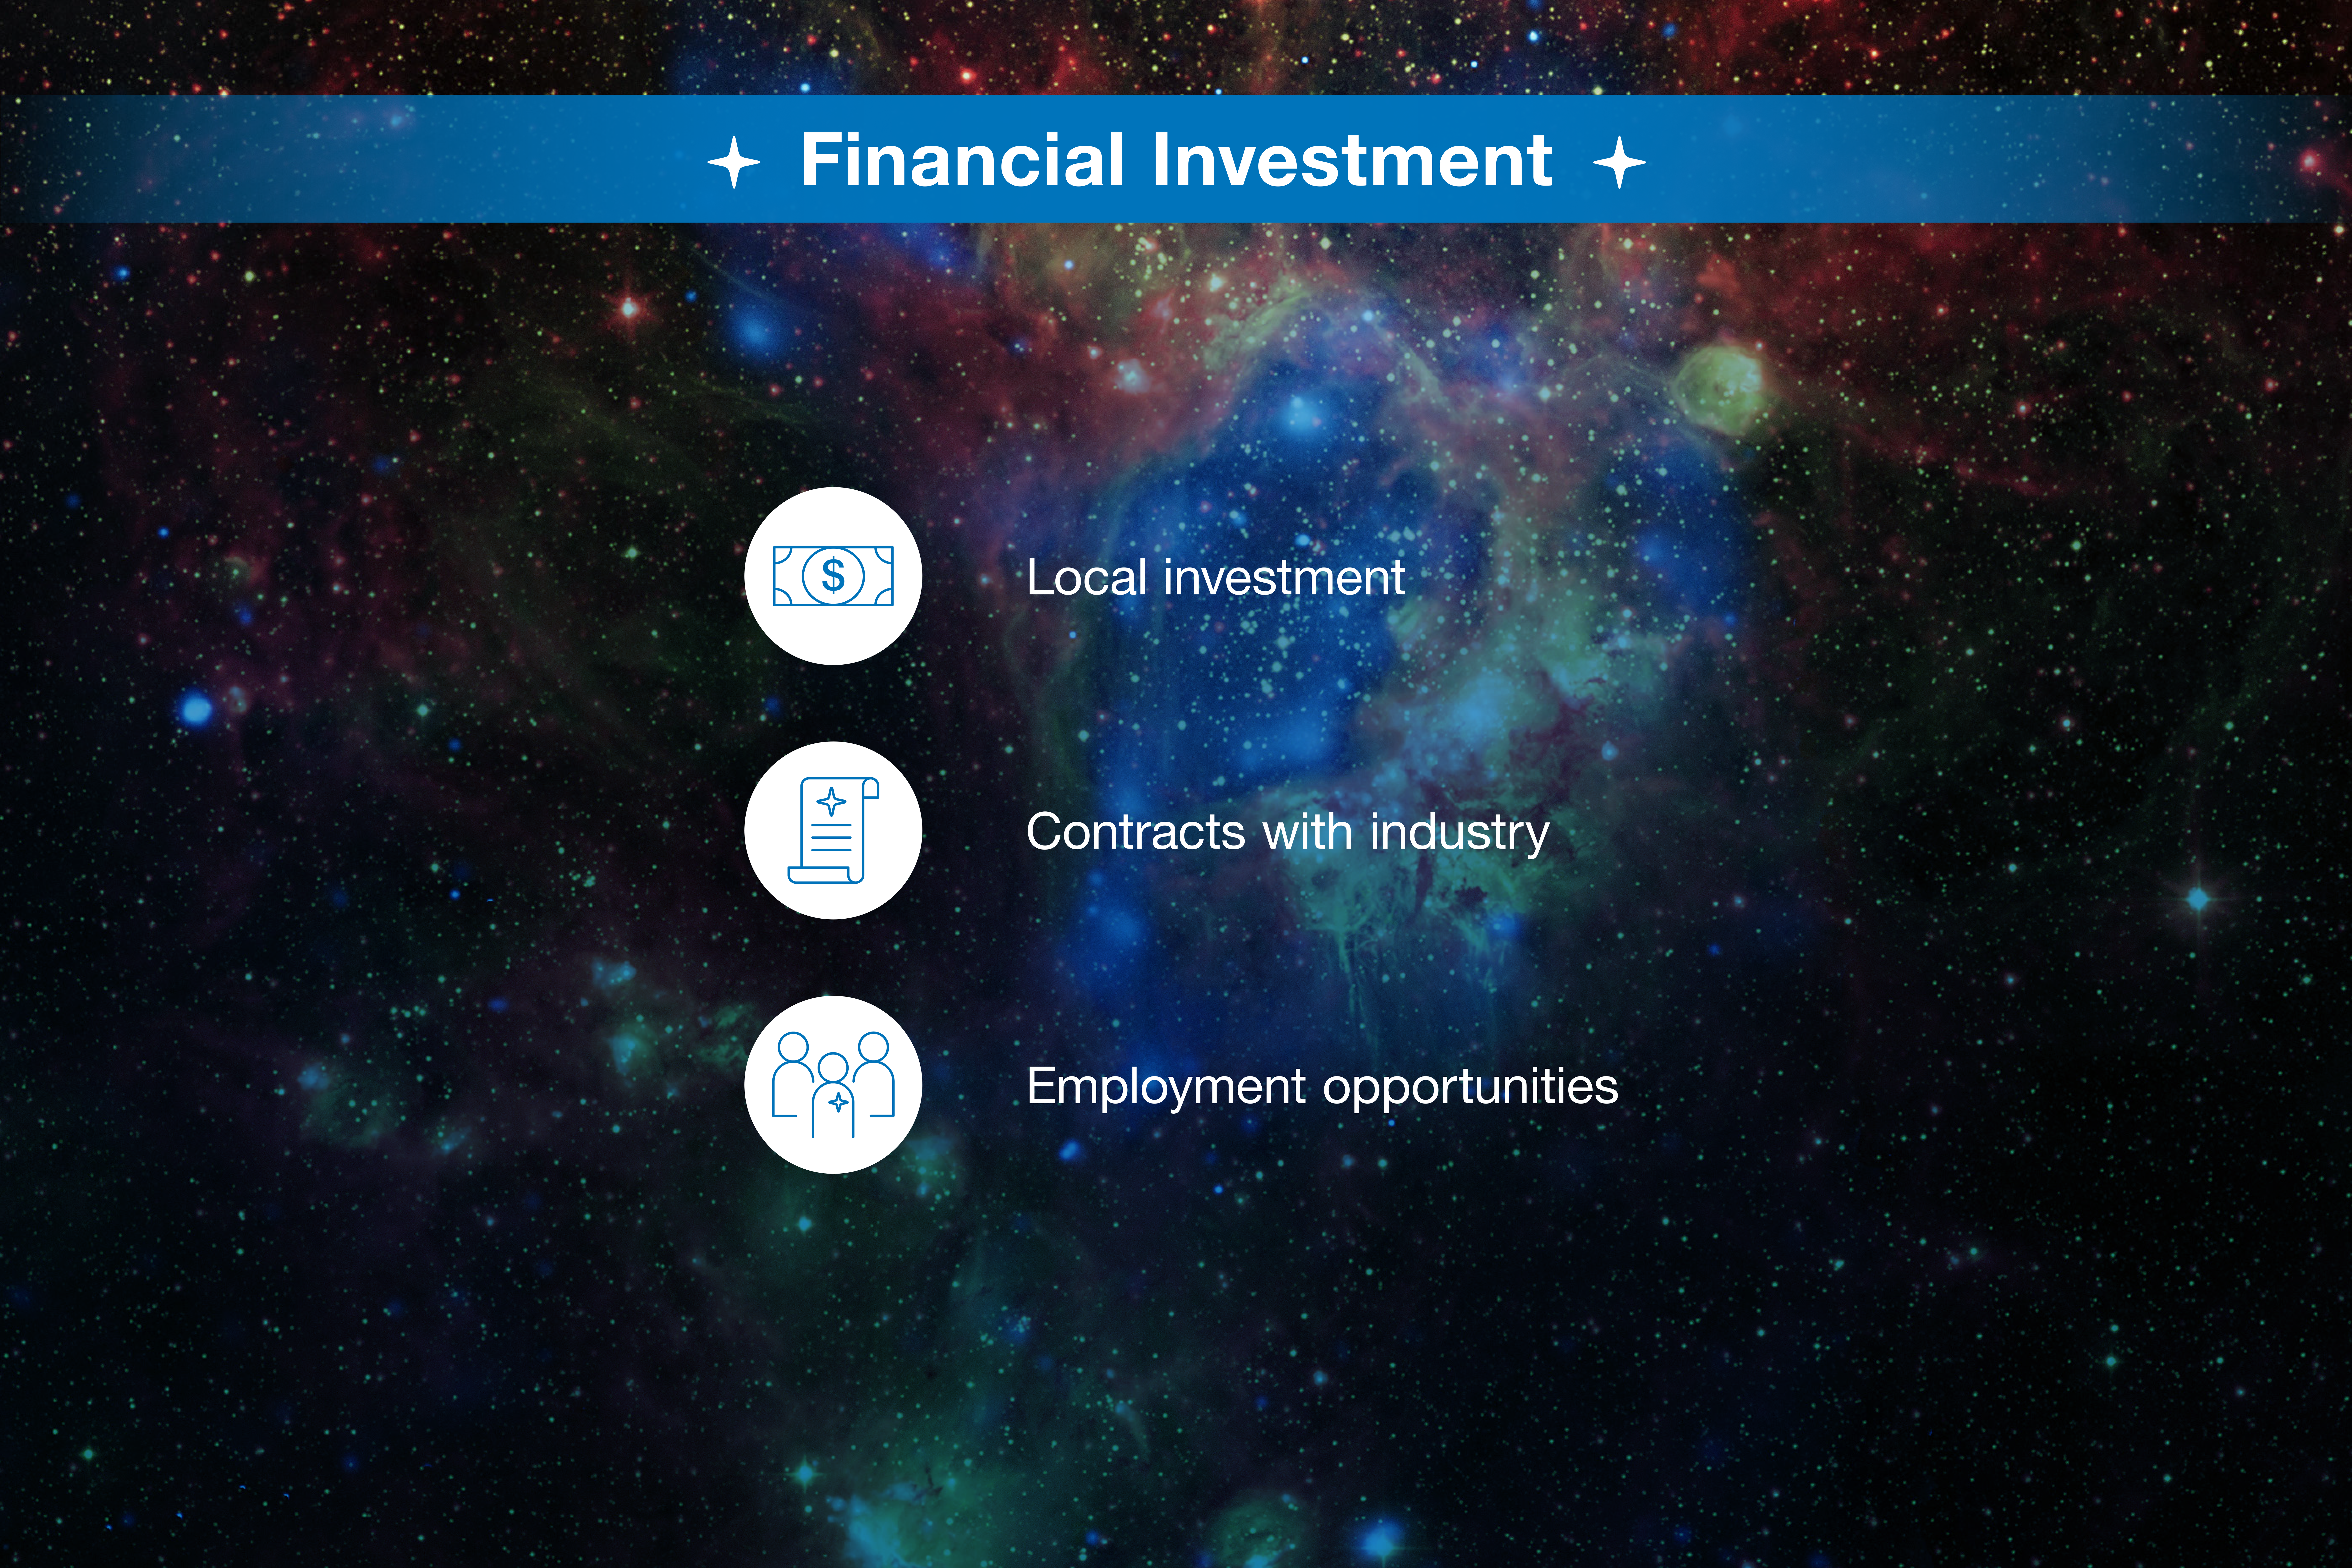

ESO-Chile infographic

Read more on https://www.eso.org/public/about-eso/eso-and-chile/

Credit: ESO